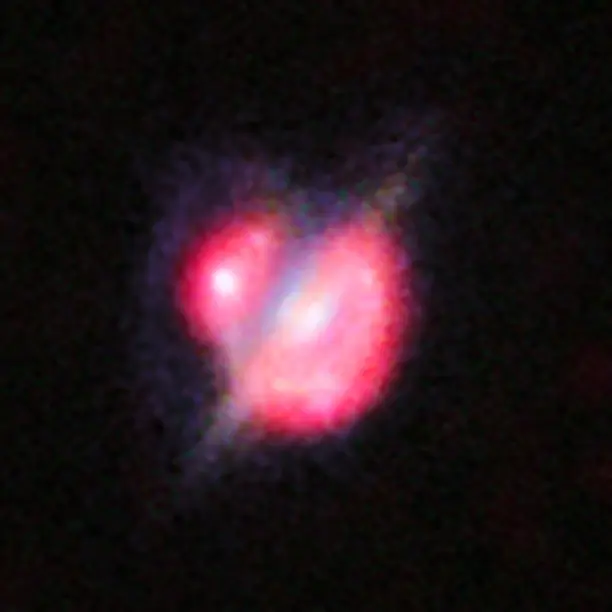

Merging galaxies in the distant Universe

Merging galaxies in the distant Universe through a gravitational magnifying glass. This picture combines the views from the NASA/ESA Hubble Space Telescope and the Keck-II telescope on Hawaii (using adaptive optics).

Credit: ESO/NASA/ESA/W. M. Keck Observatory